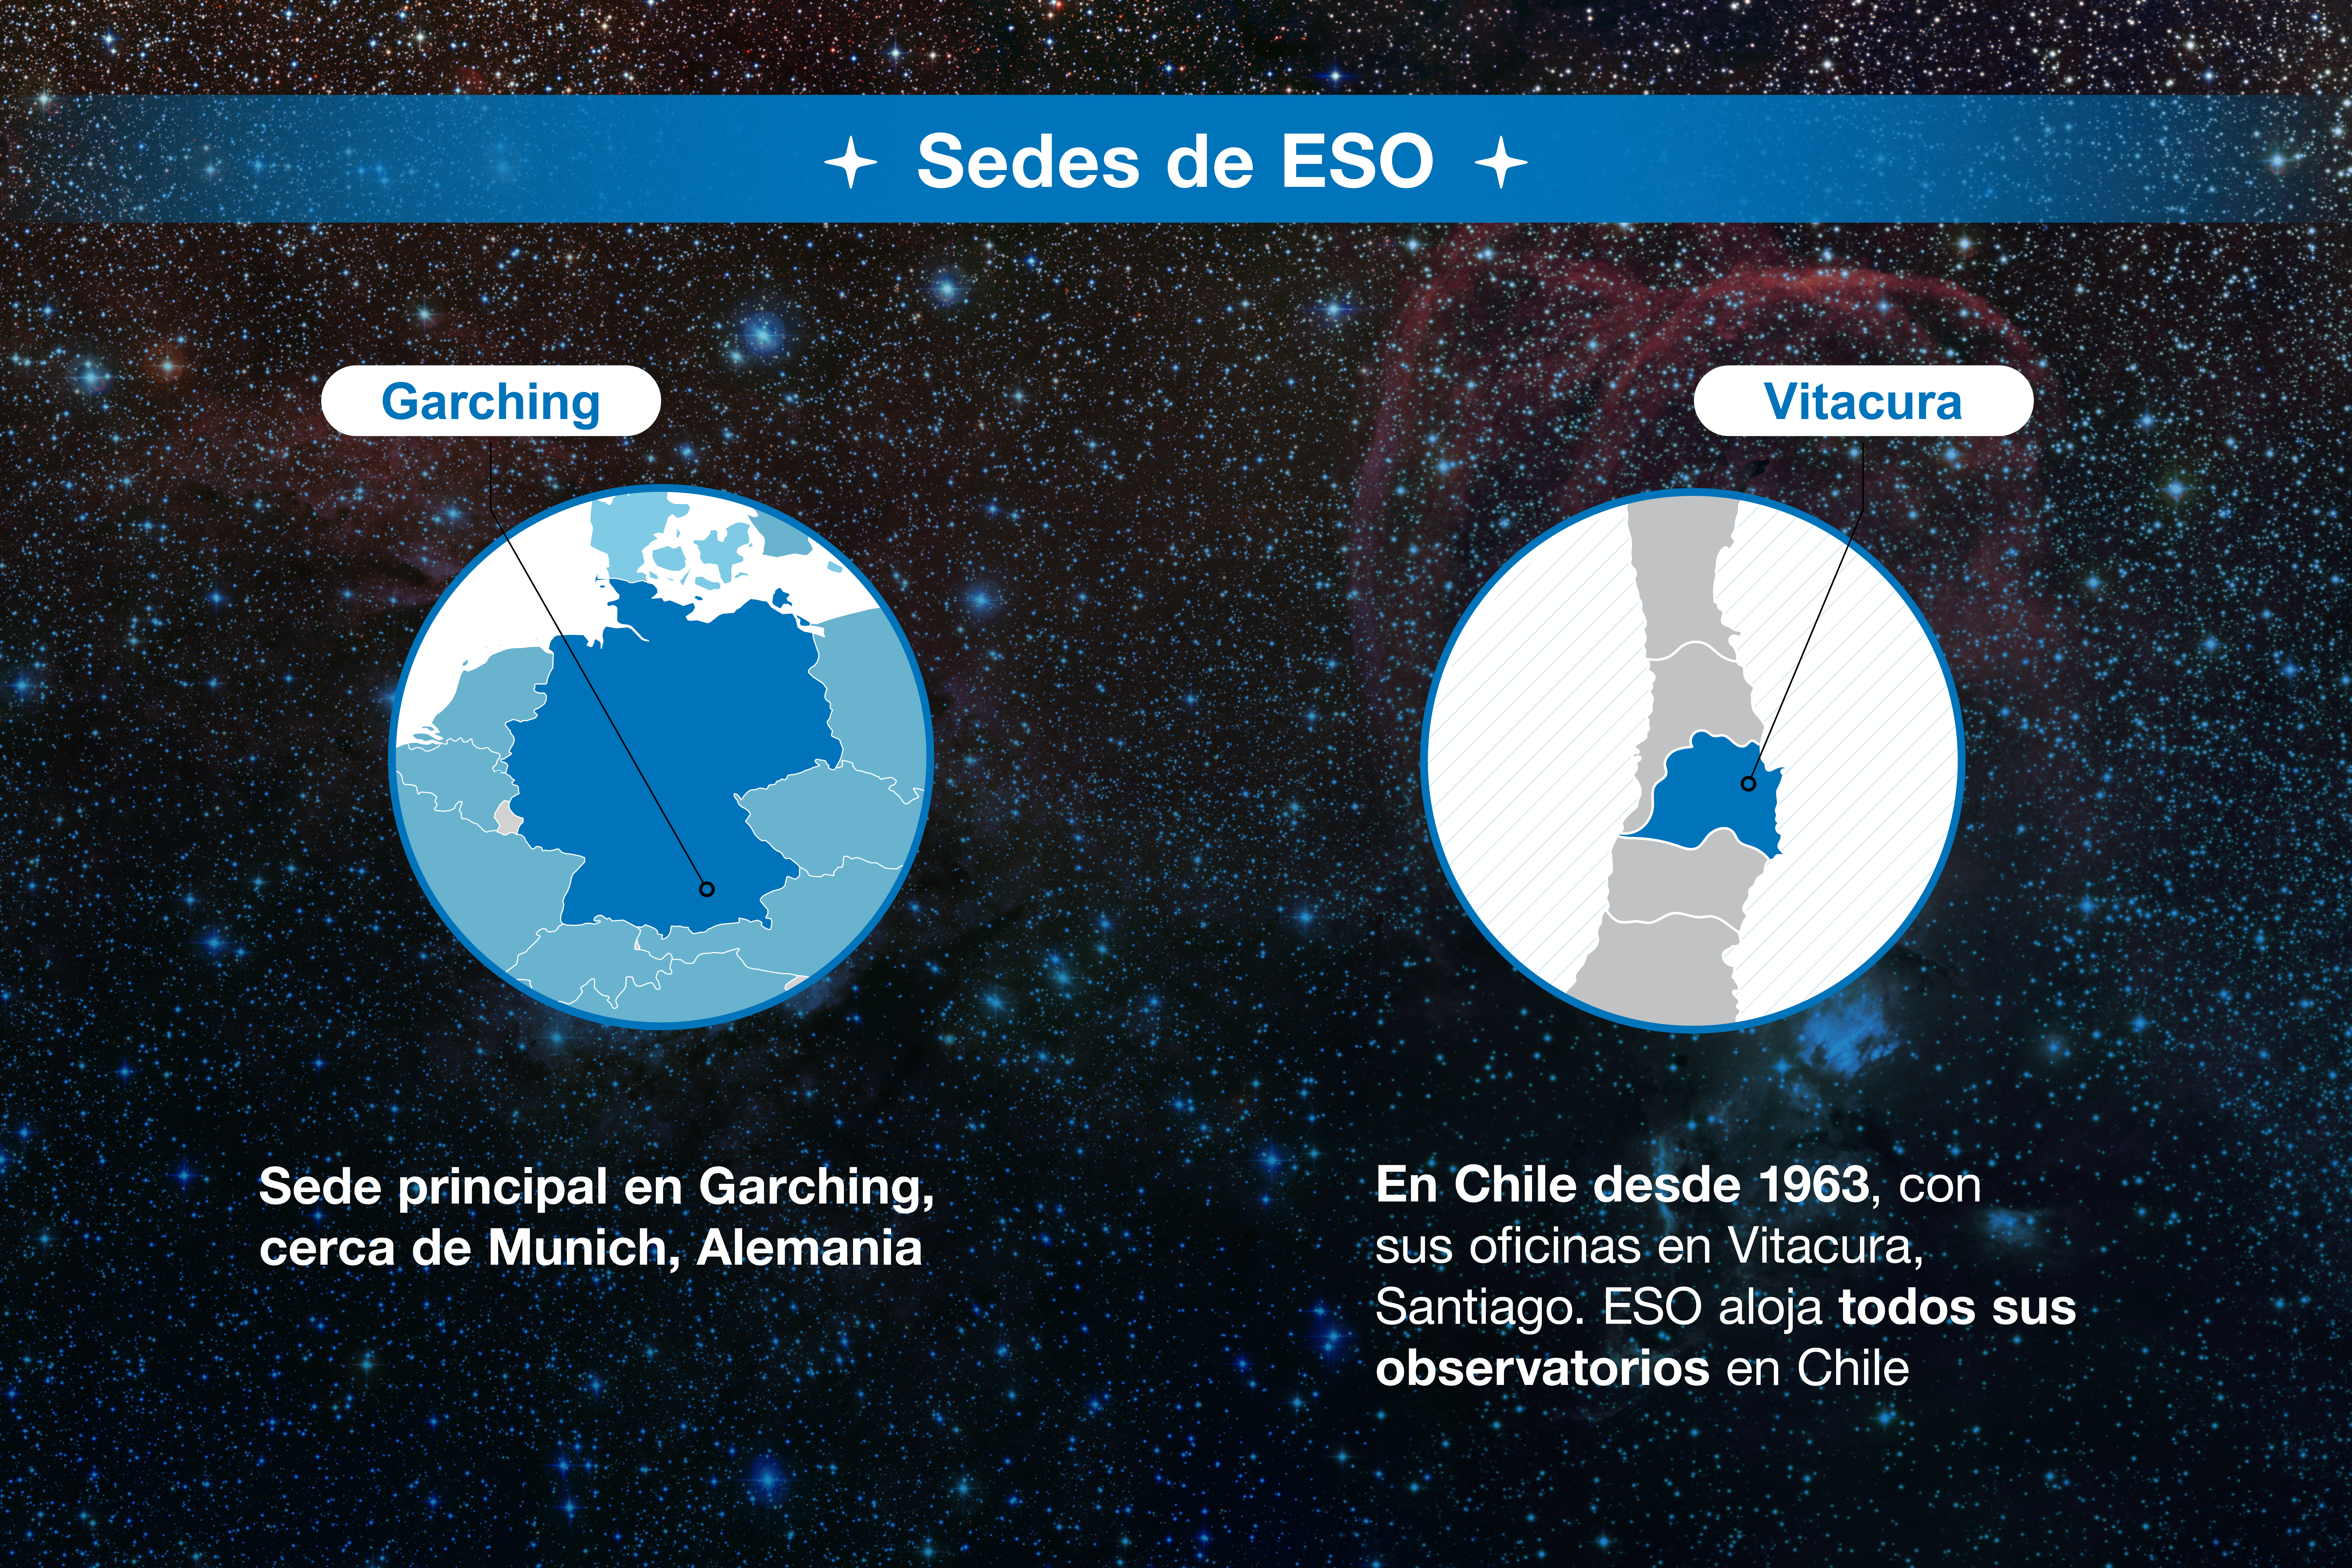

ESO-Chile infographic

Credit: ESO